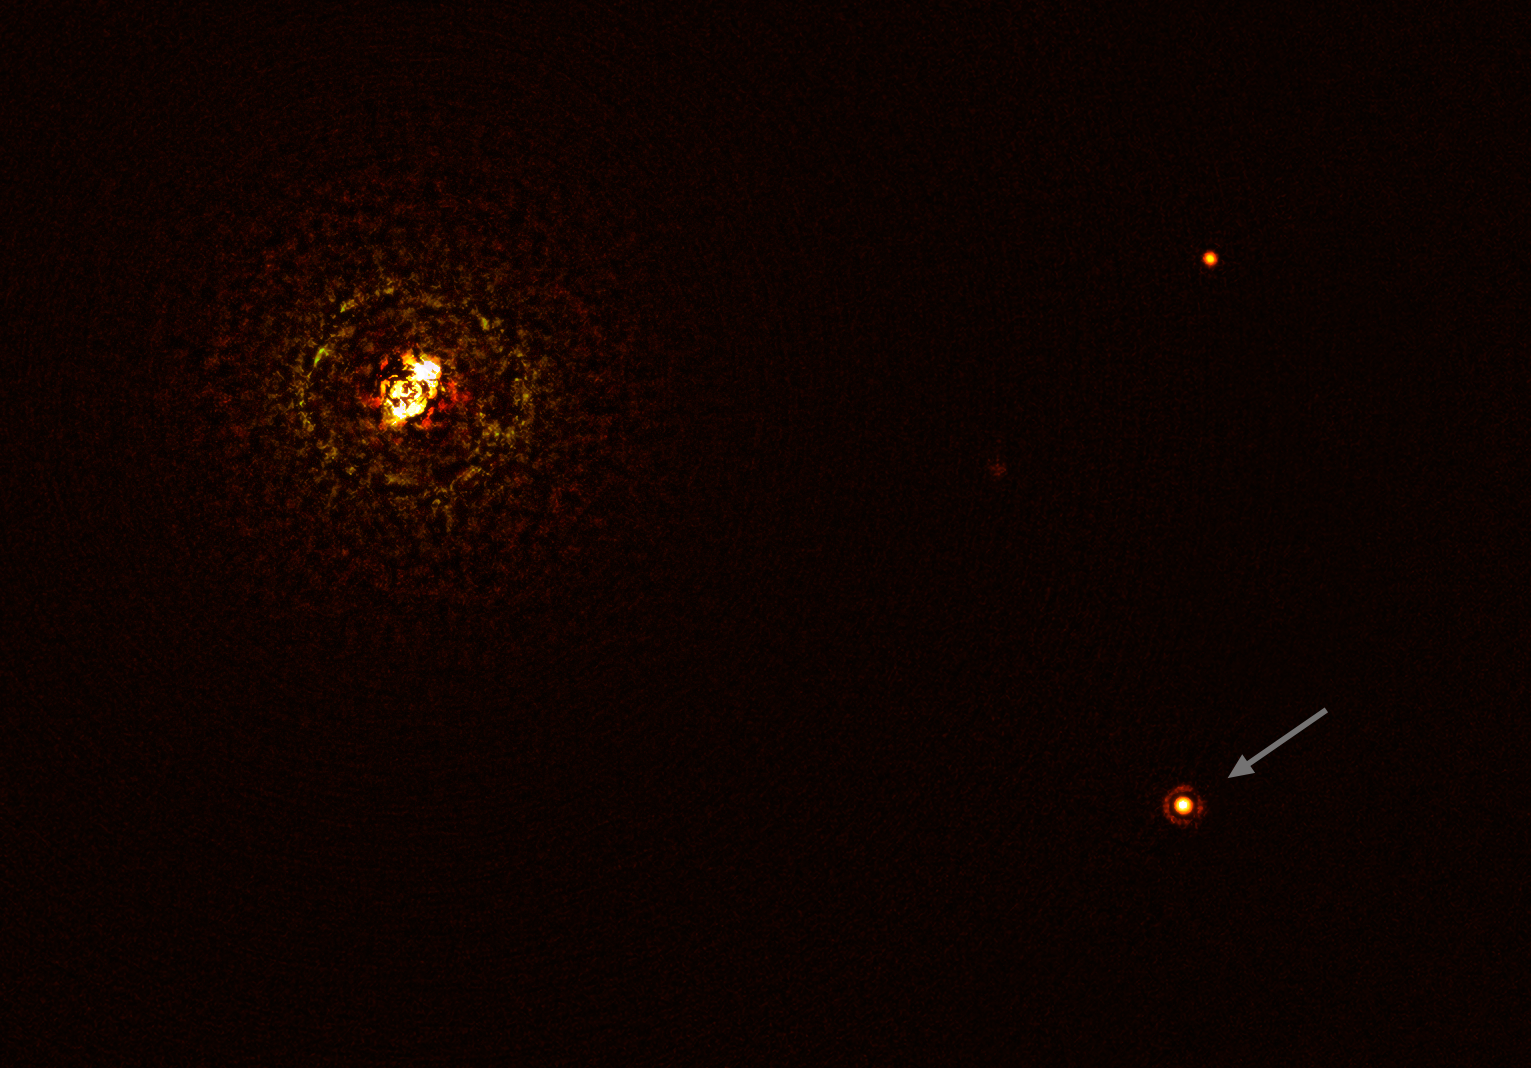

Image of the most massive planet-hosting star pair observed to date (with annotations)

This image shows the most massive planet-hosting star pair to date, b Centauri, and its giant planet b Centauri b. This is the first time astronomers have directly observed a planet orbiting a star pair this massive and hot.

The star pair, which has a total mass of at least six times that of the Sun, is the bright object in the top left corner of the image, the bright and dark rings around it being optical artefacts. The planet, visible as a bright dot in the lower right of the frame (noted by the arrow), is ten times as massive as Jupiter and orbits the pair at 100 times the distance Jupiter orbits the Sun. The other bright dot in the image (top right) is a background star. By taking different images at different times, astronomers were able to distinguish the planet from the background stars.

The image was captured by the SPHERE instrument on ESO’s Very Large Telescope and using a coronagraph, which blocked the light from the massive star system and allowed astronomers to detect the faint planet.

Credit: ESO/Janson et al.